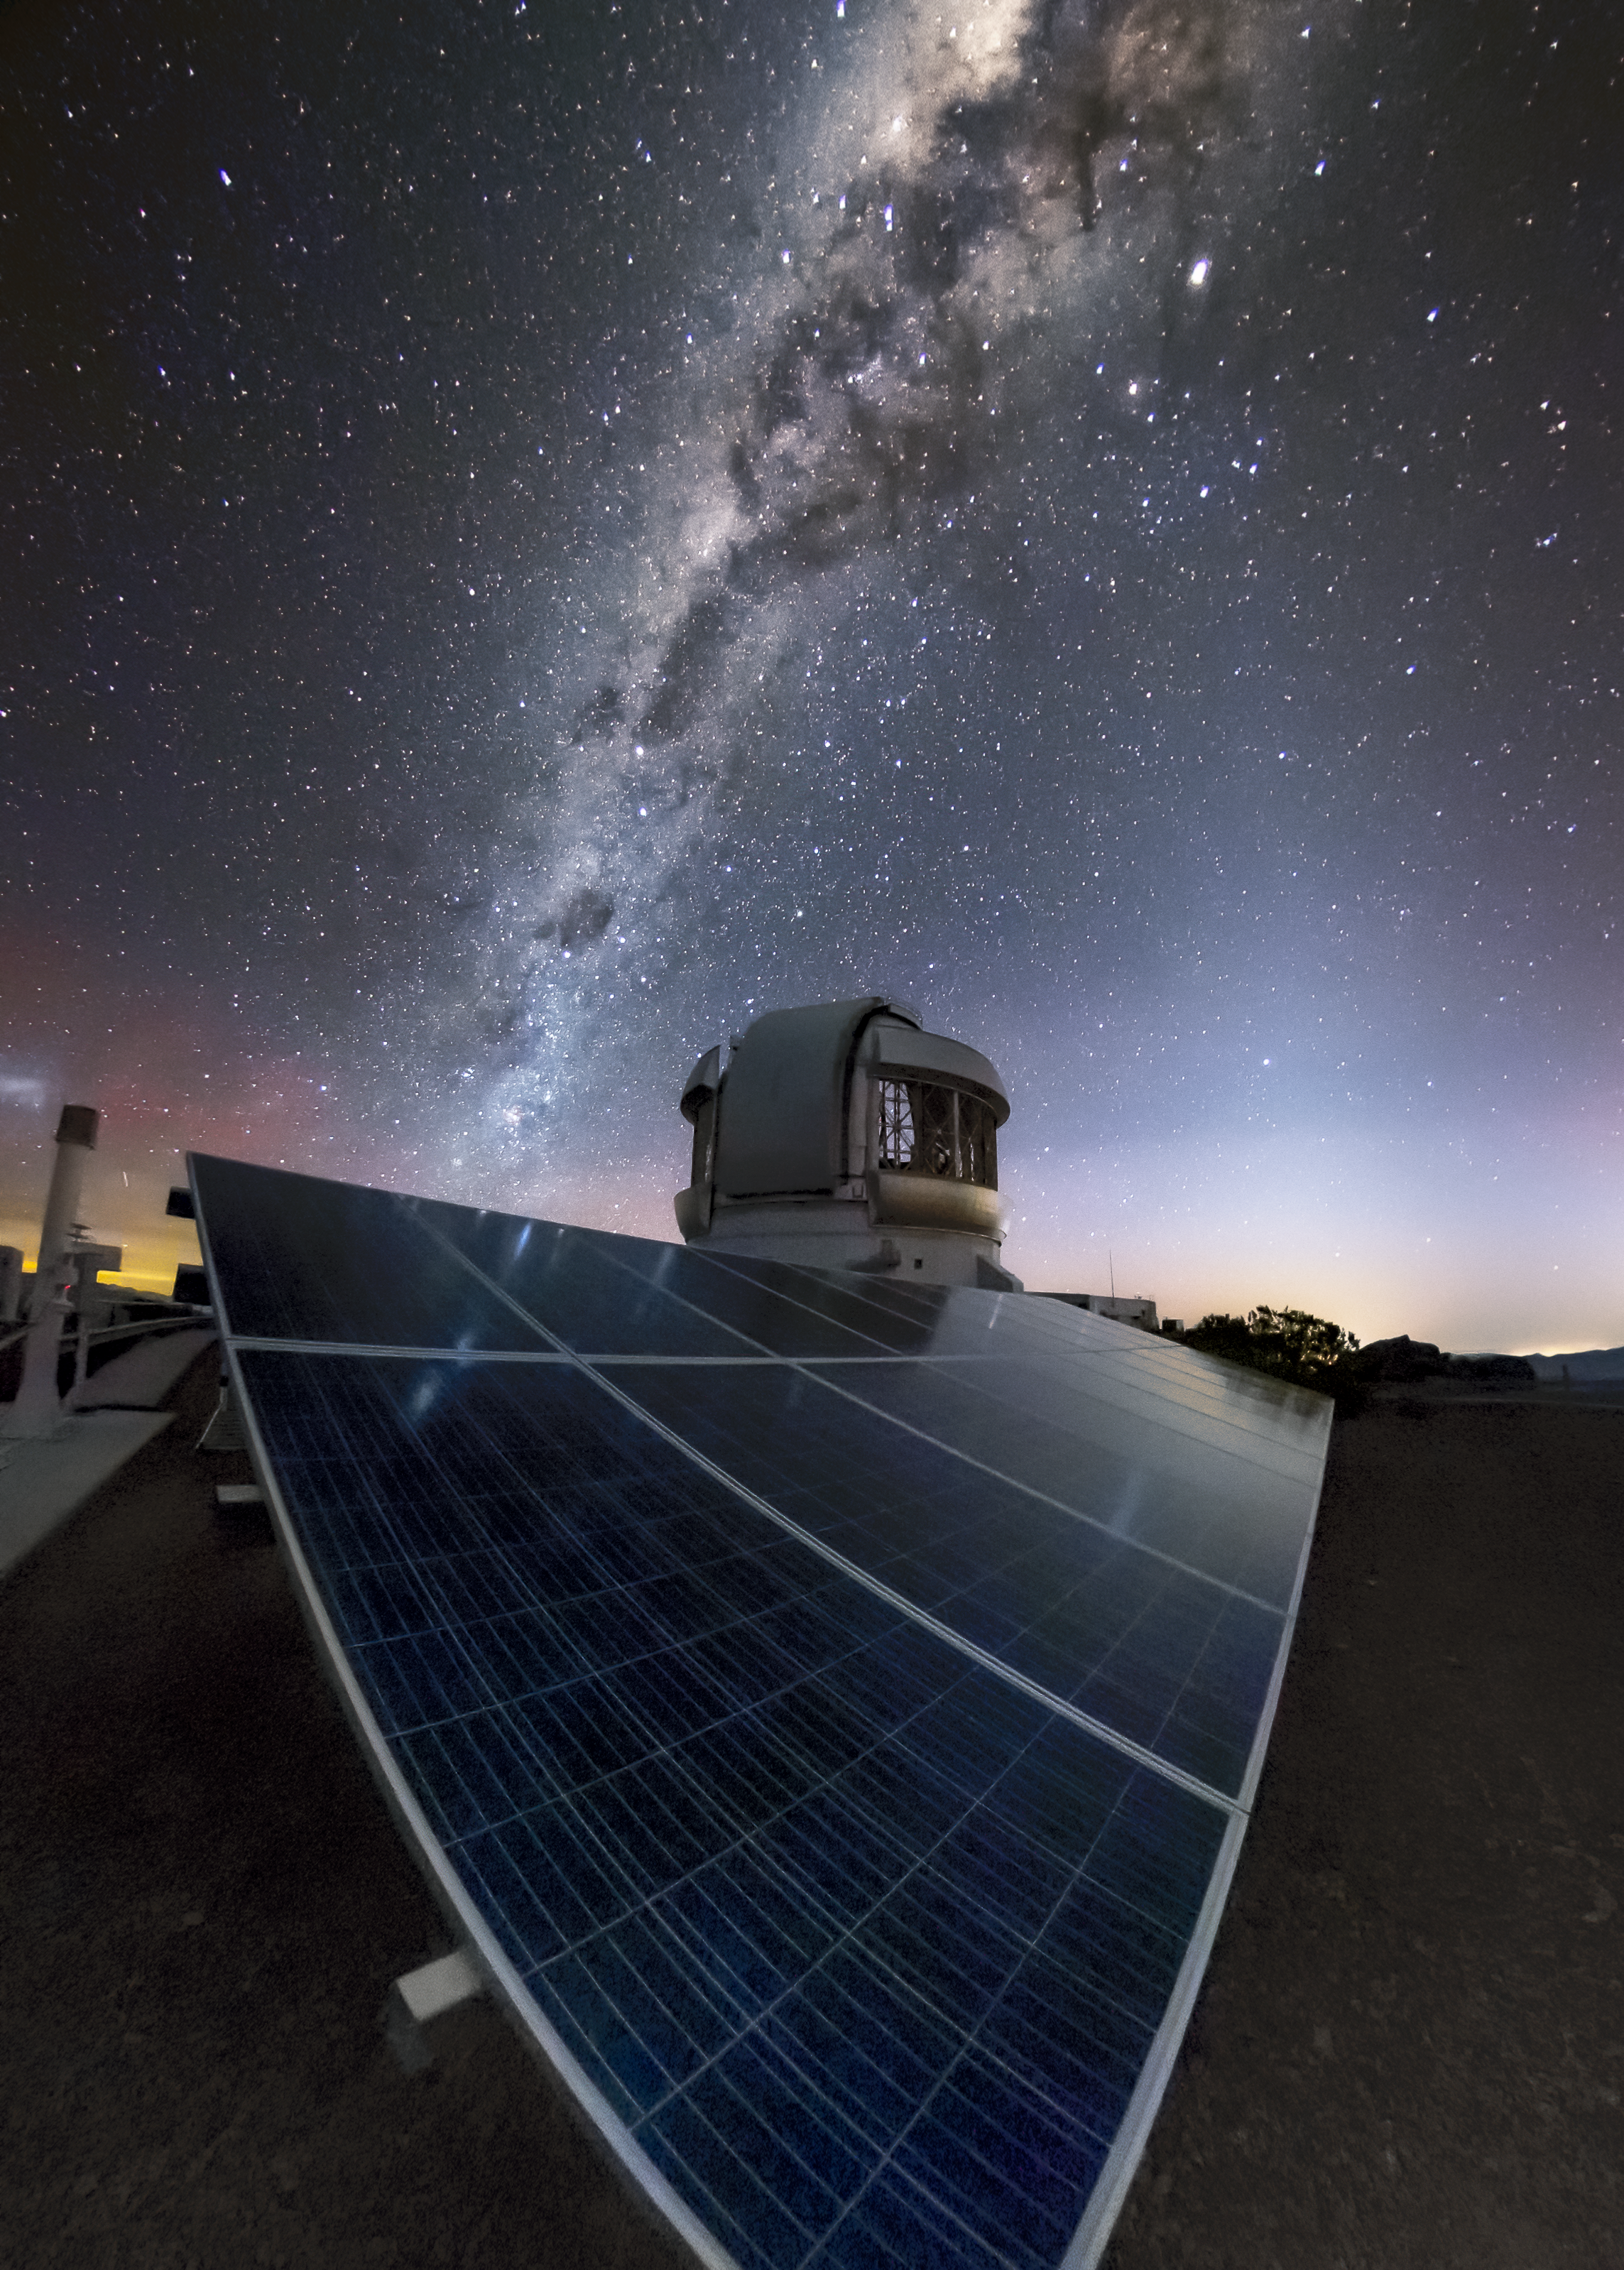

Starlit Solar Panels at Gemini South

This night-time photo of the Gemini South telescope on Cerro Pachón, Chile features a marvelous view of the Milky Way arching overhead and reflecting off some of the 668 photovoltaic panels that help power the facility. The same clear skies that provide such spectacular views of our galaxy also allow Gemini South, one of two telescopes making up the international Gemini Observatory a program of NSF’s Optical-Infrared Astronomy Research Laboratory, to enjoy abundant sunlight during the day — making solar panels a down-to-earth addition to the facility. Starlight isn’t bright enough to generate electricity at night, when the astronomical observations take place, but during daylight hours these solar panels can provide over 28% of the power needed to run the observatory — helping to keep astronomy environmentally friendly.

Credit: Gemini Observatory/NOIRLab/NSF/AURA/M. Paredes